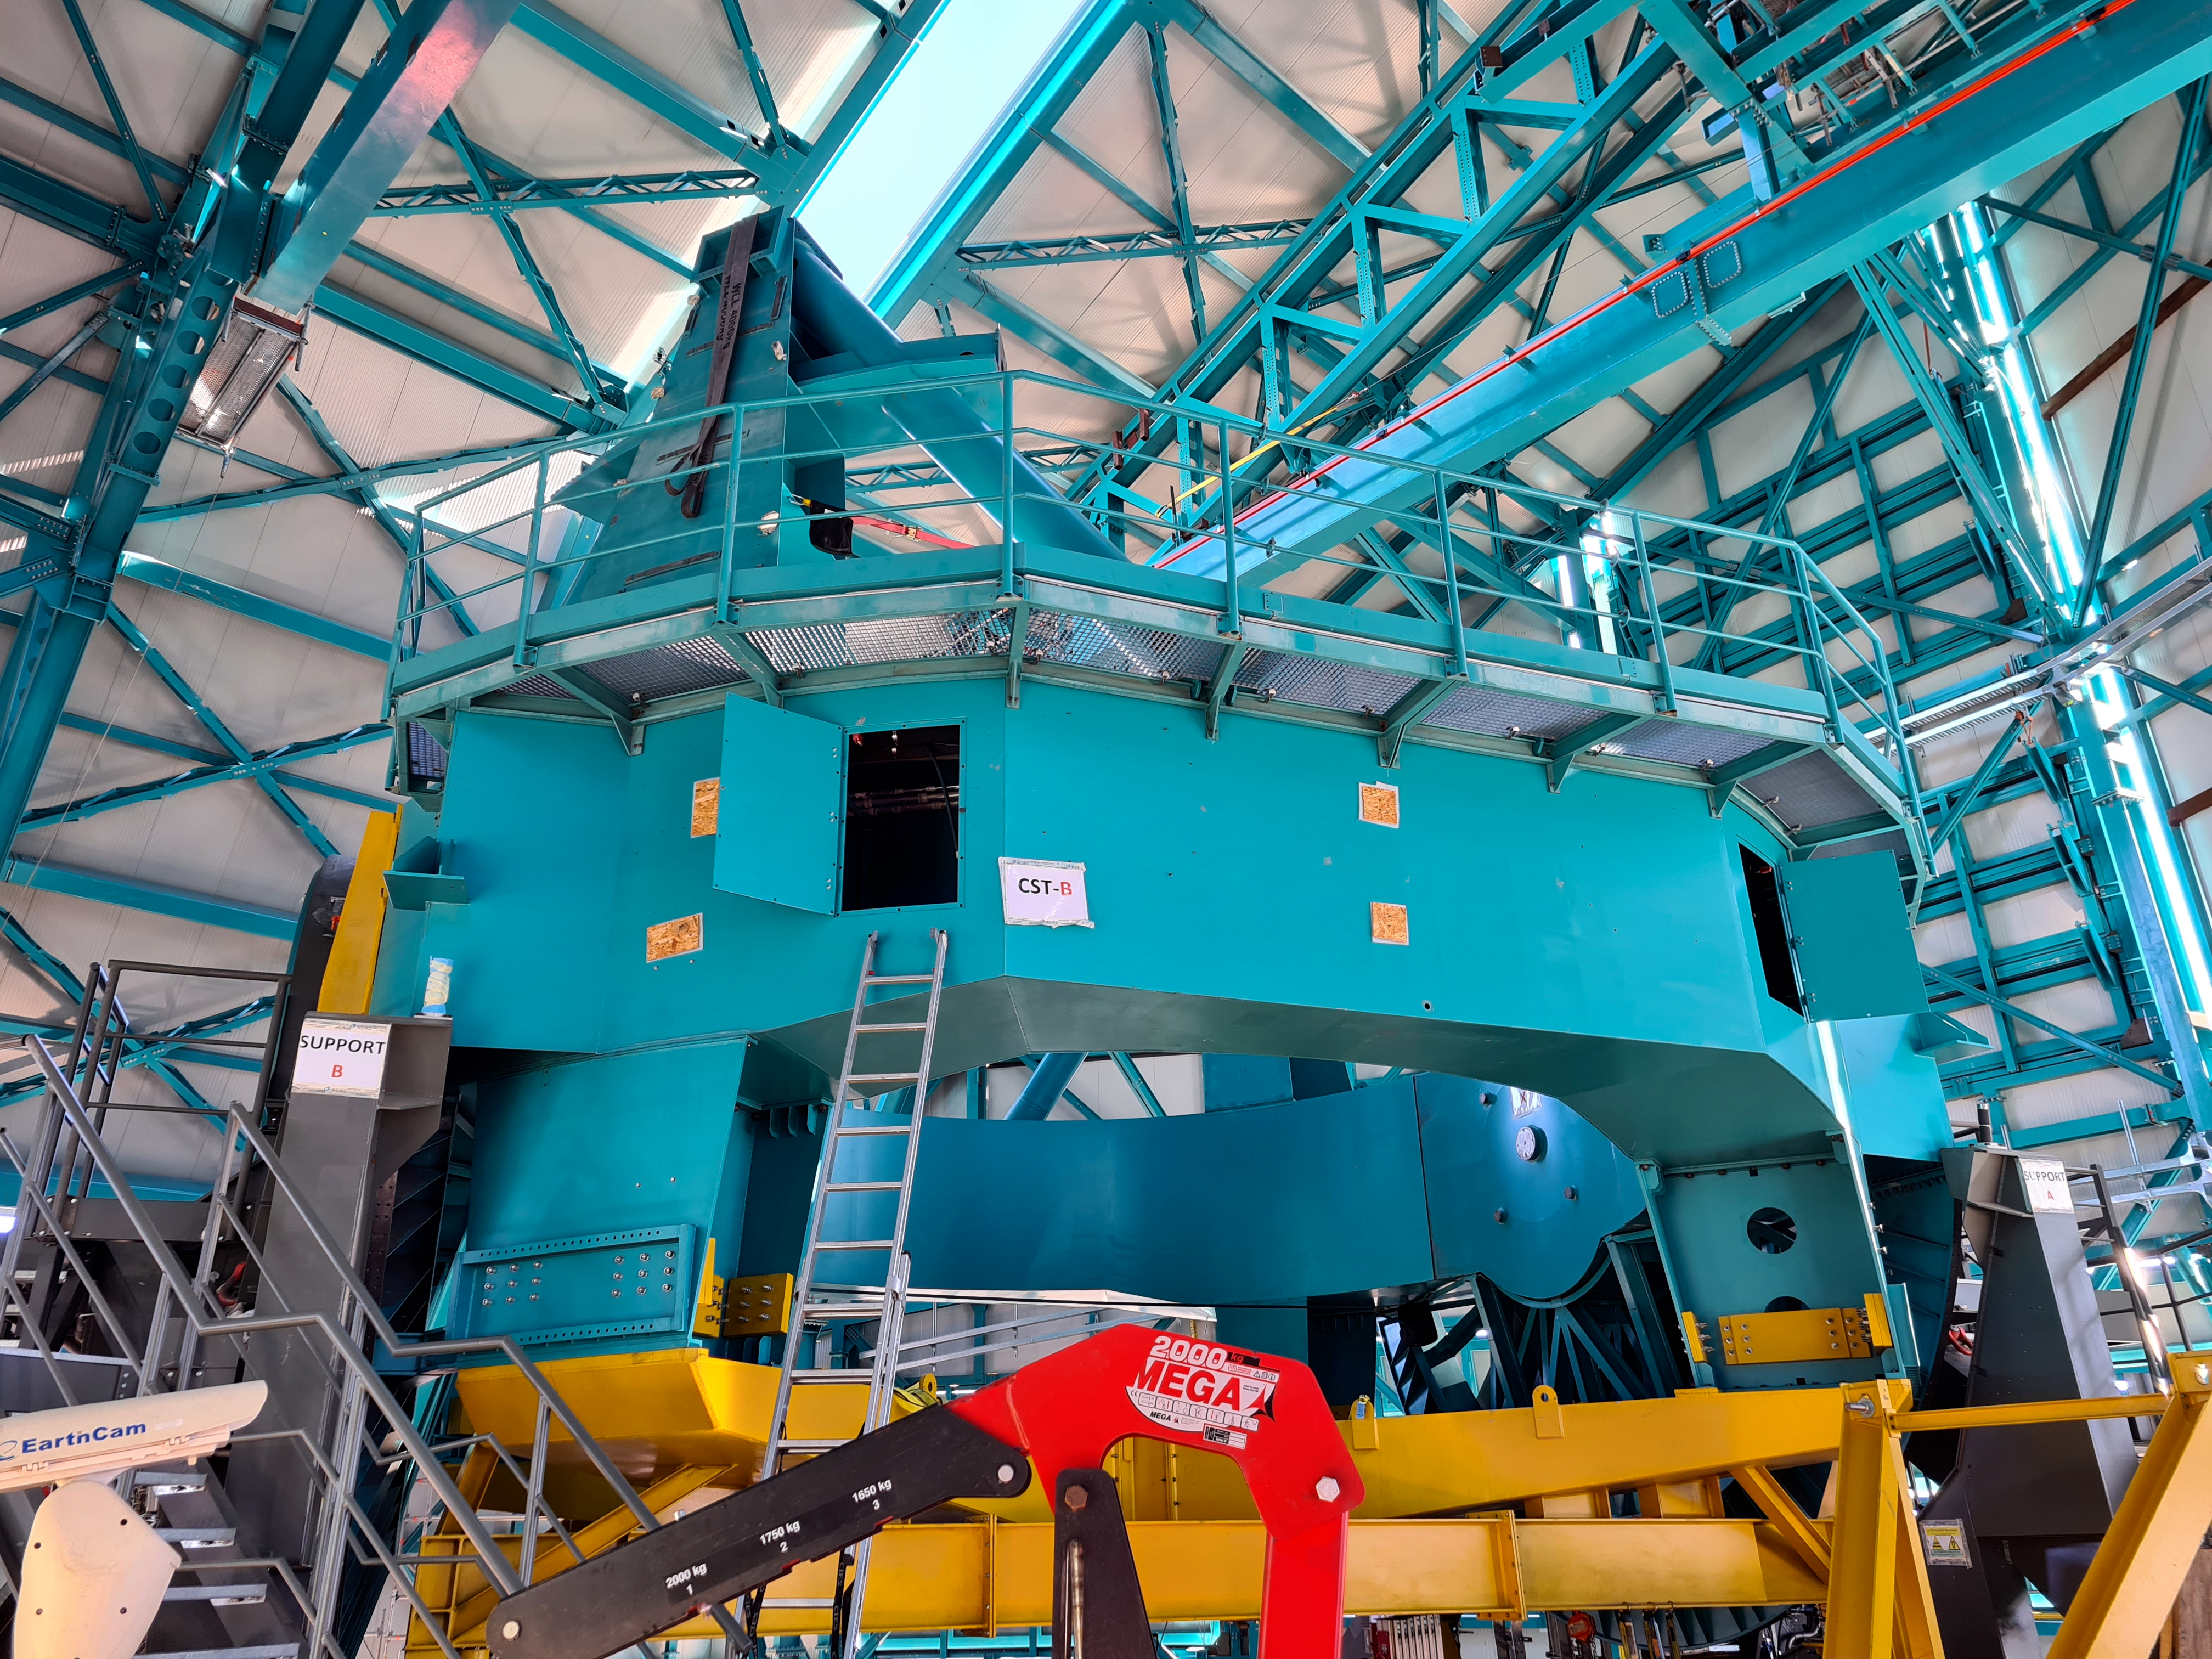

Rubin Observatory Dome

The full team (10 people) from the Telescope Mount Assembly (TMA) contractor UTE/Asturfeito is now working on the summit, and formal daily meetings are being held to coordinate TMA and Dome work. The top-end support piers have been installed on the base ring of the TMA using the dome assembly crane and the interior bridge crane. A 500-ton crane, as well as a 100-ton crane to assemble it and to stage materials, have also arrived on-site in preparation for completing the assembly of the large and heavy parts of the TMA, expected to culminate with the installation of the Top-End Assembly (TEA) during the week of February 22nd. The TEA, now with the M2 Hexapod and surrogate mass incorporated, is in final preparation for installation at the 3rd level of the Summit Facility.

Credit: Rubin Obs/NSF/AURA